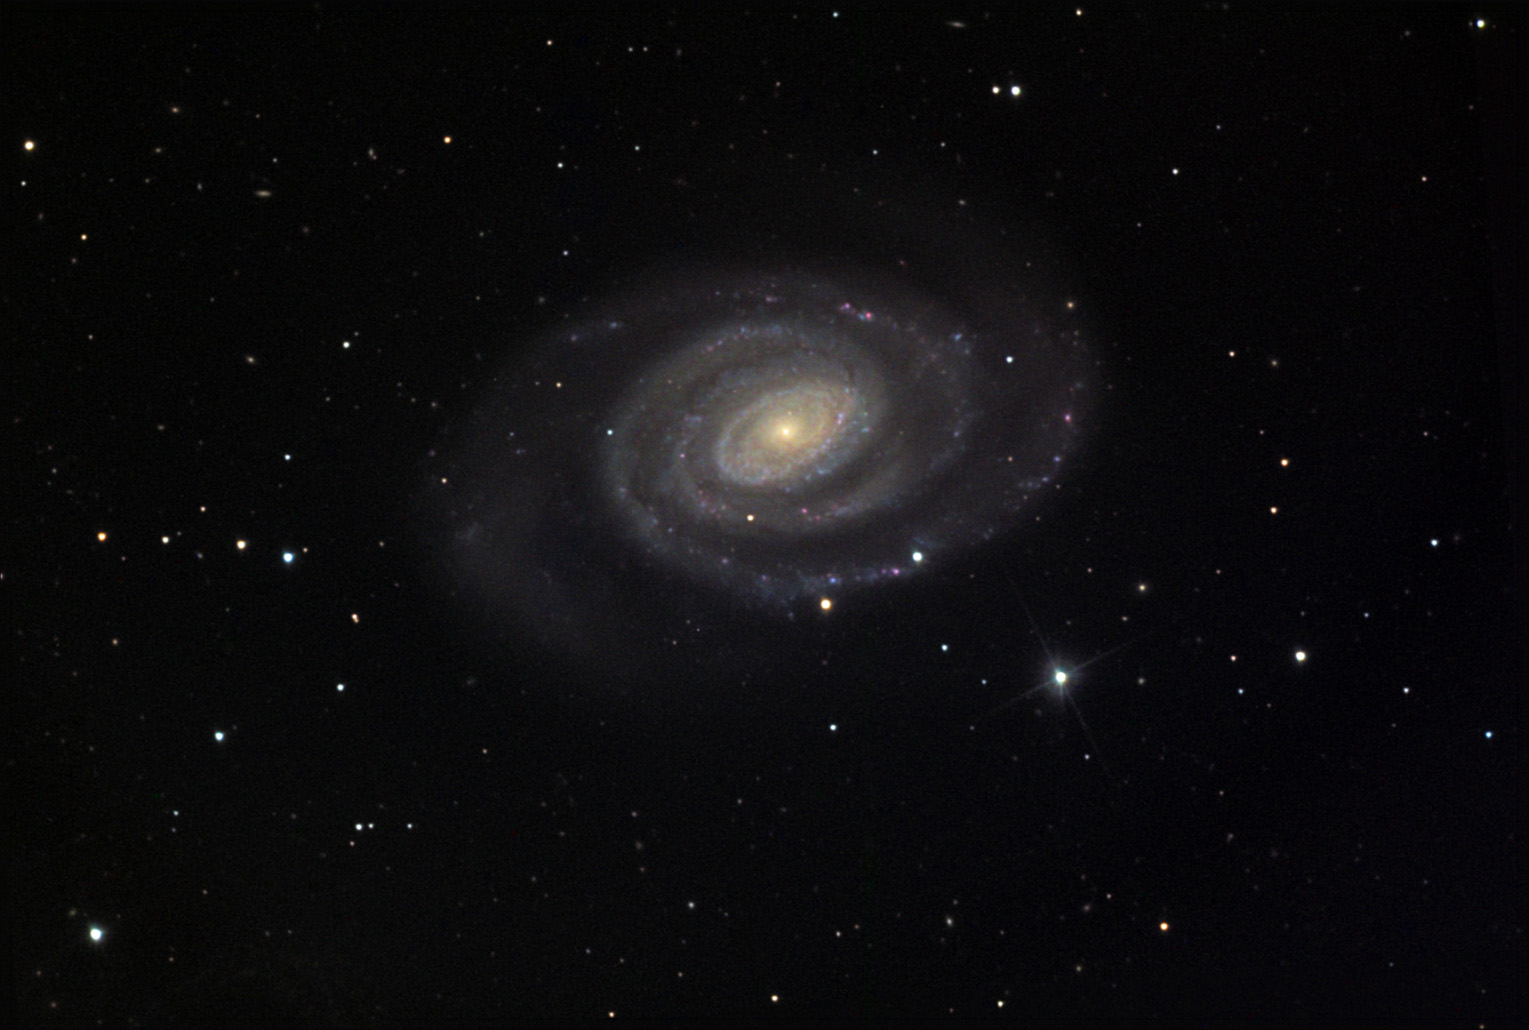

NGC 5364

This symmetric and coiled spiral is one of the most beautiful galaxies in the Virgo cluster.

This image was taken as part of Advanced Observing Program (AOP) program at Kitt Peak Visitor Center during 2014.

Credit: KPNO/NOIRLab/NSF/AURA/Adam Block